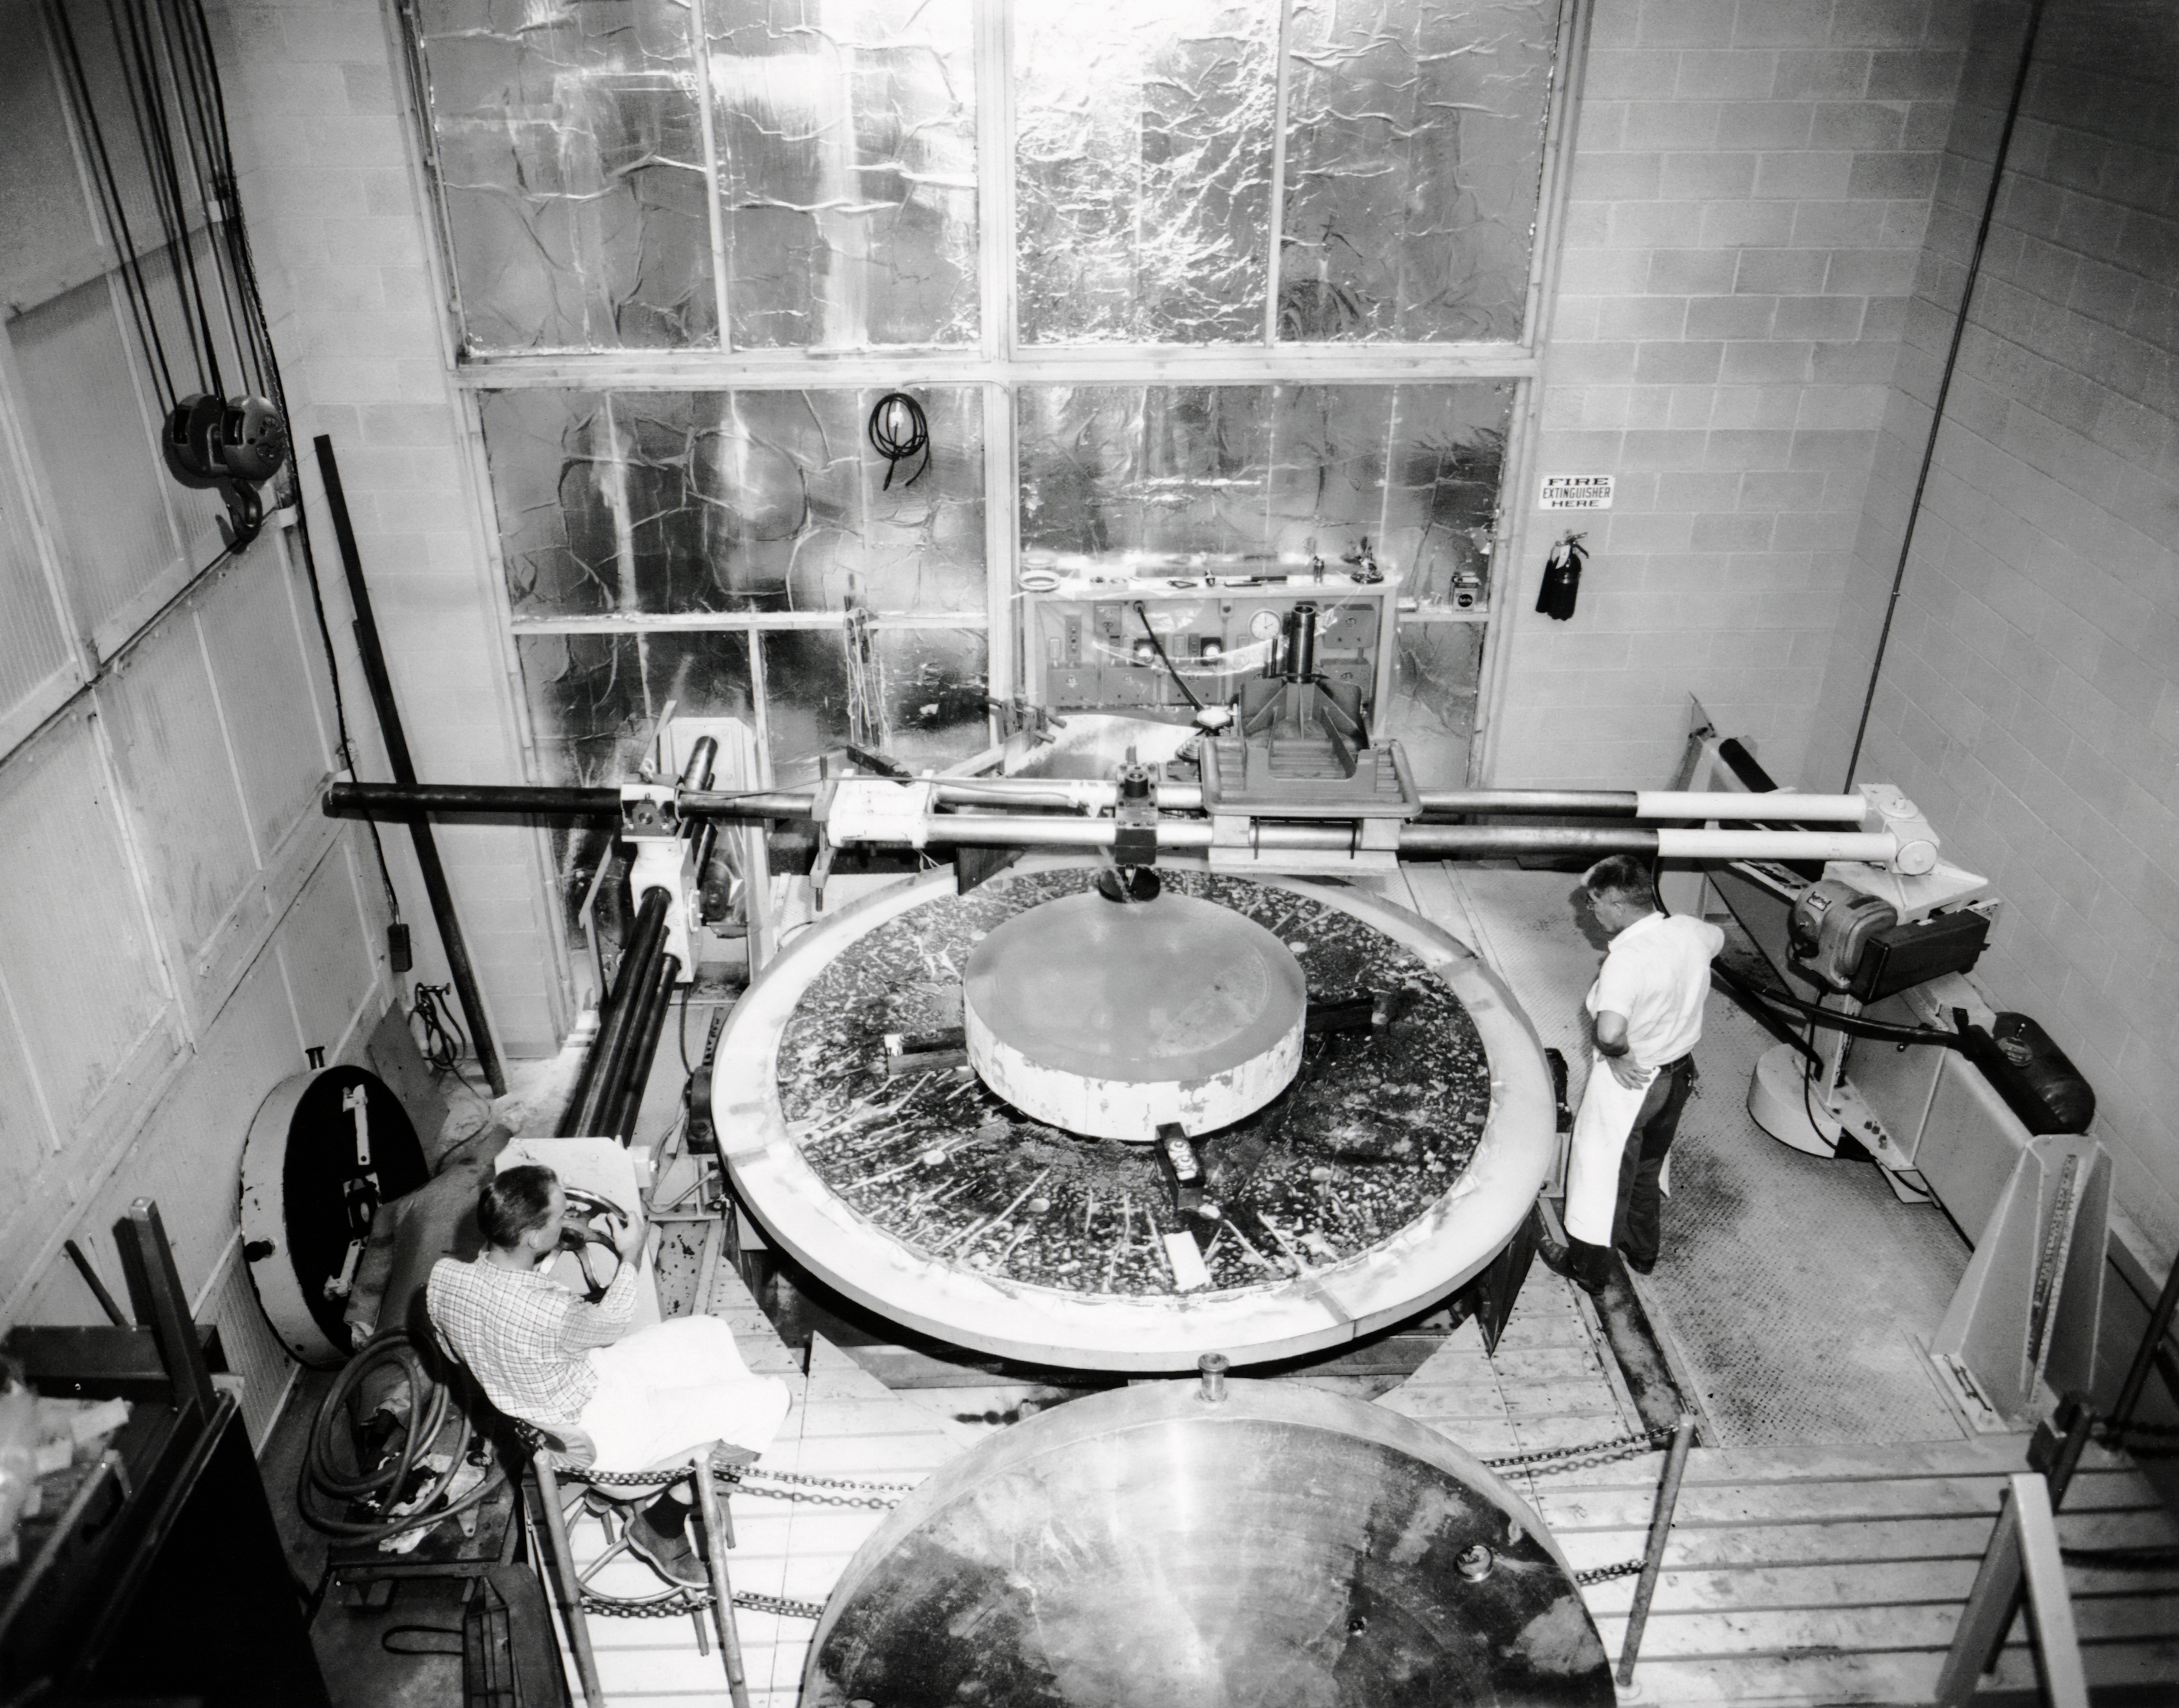

50-Inch Mirror in the Optical Shop

The 50-inch mirror for the McGraw-Hill 1.3-meter Telescope, now located at Kitt Peak National Observatory, is seen being polished here.

Credit: NOIRLab/AURA/NSF